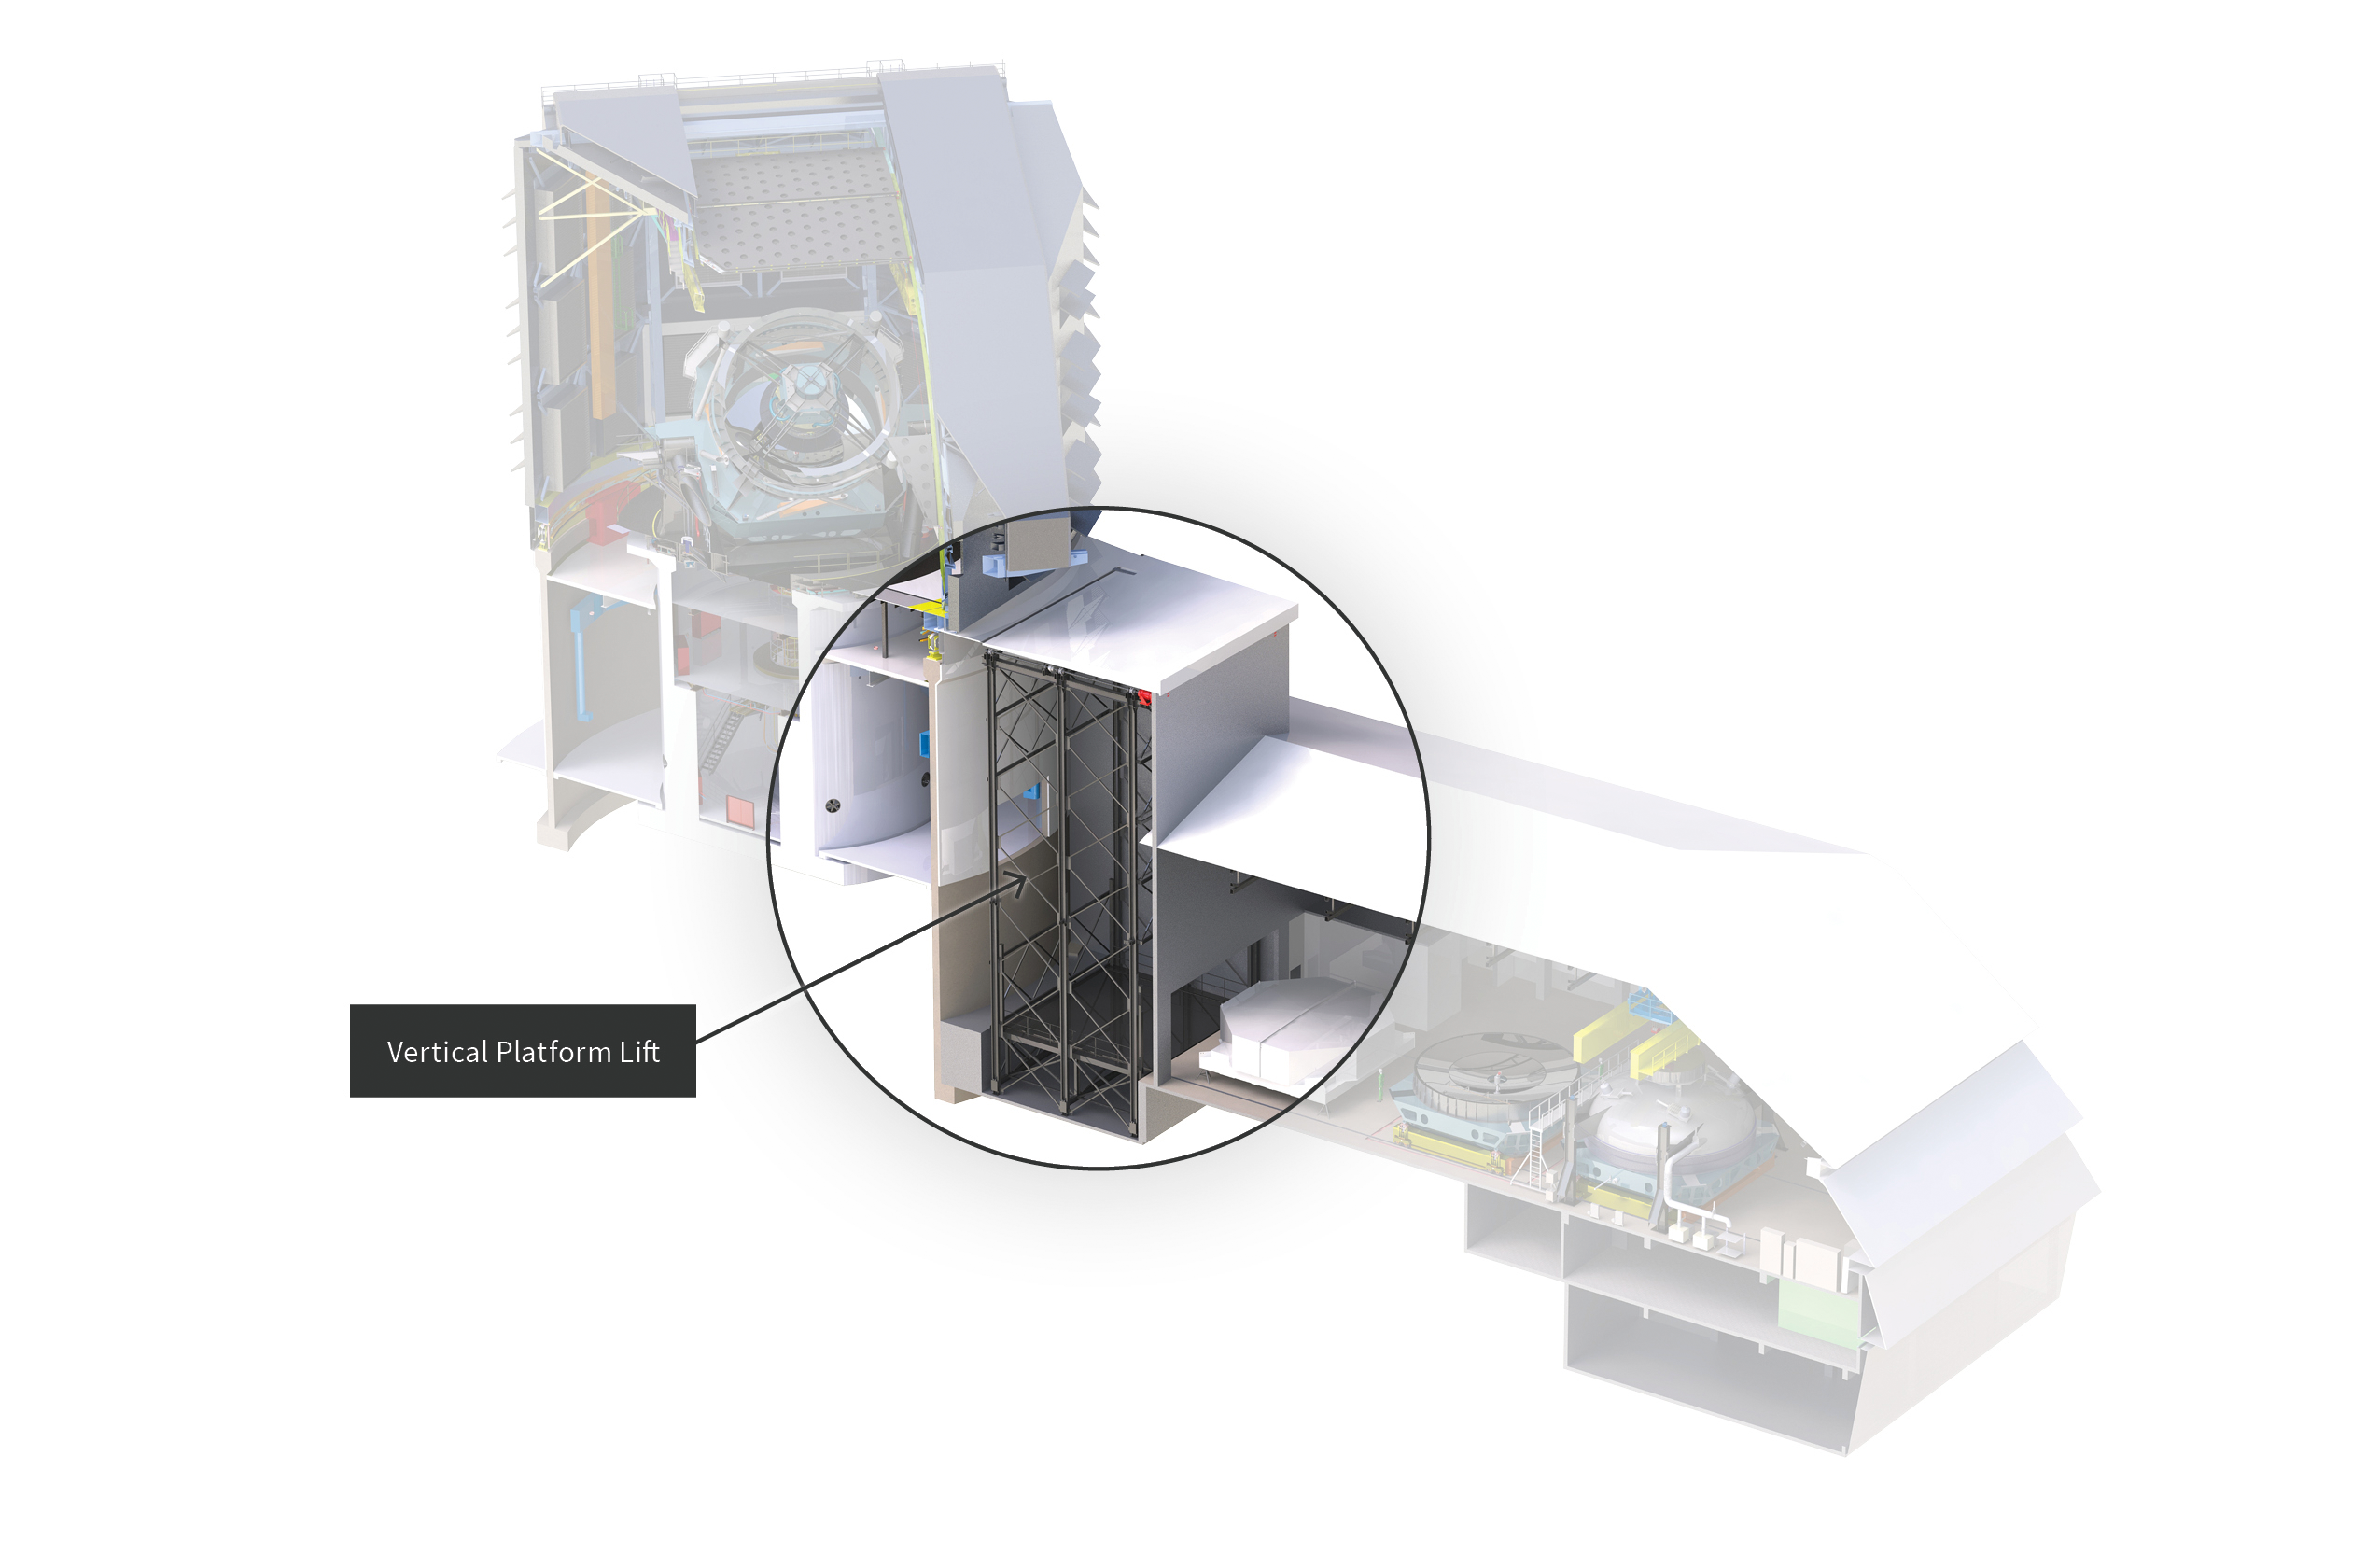

Vertical Platform Lift Location in Rubin Observatory

A diagram of the vertical platform lift location in Vera C. Rubin Observatory.

Credit: RubinObs/NOIRLab/SLAC/NSF/DOE/AURA